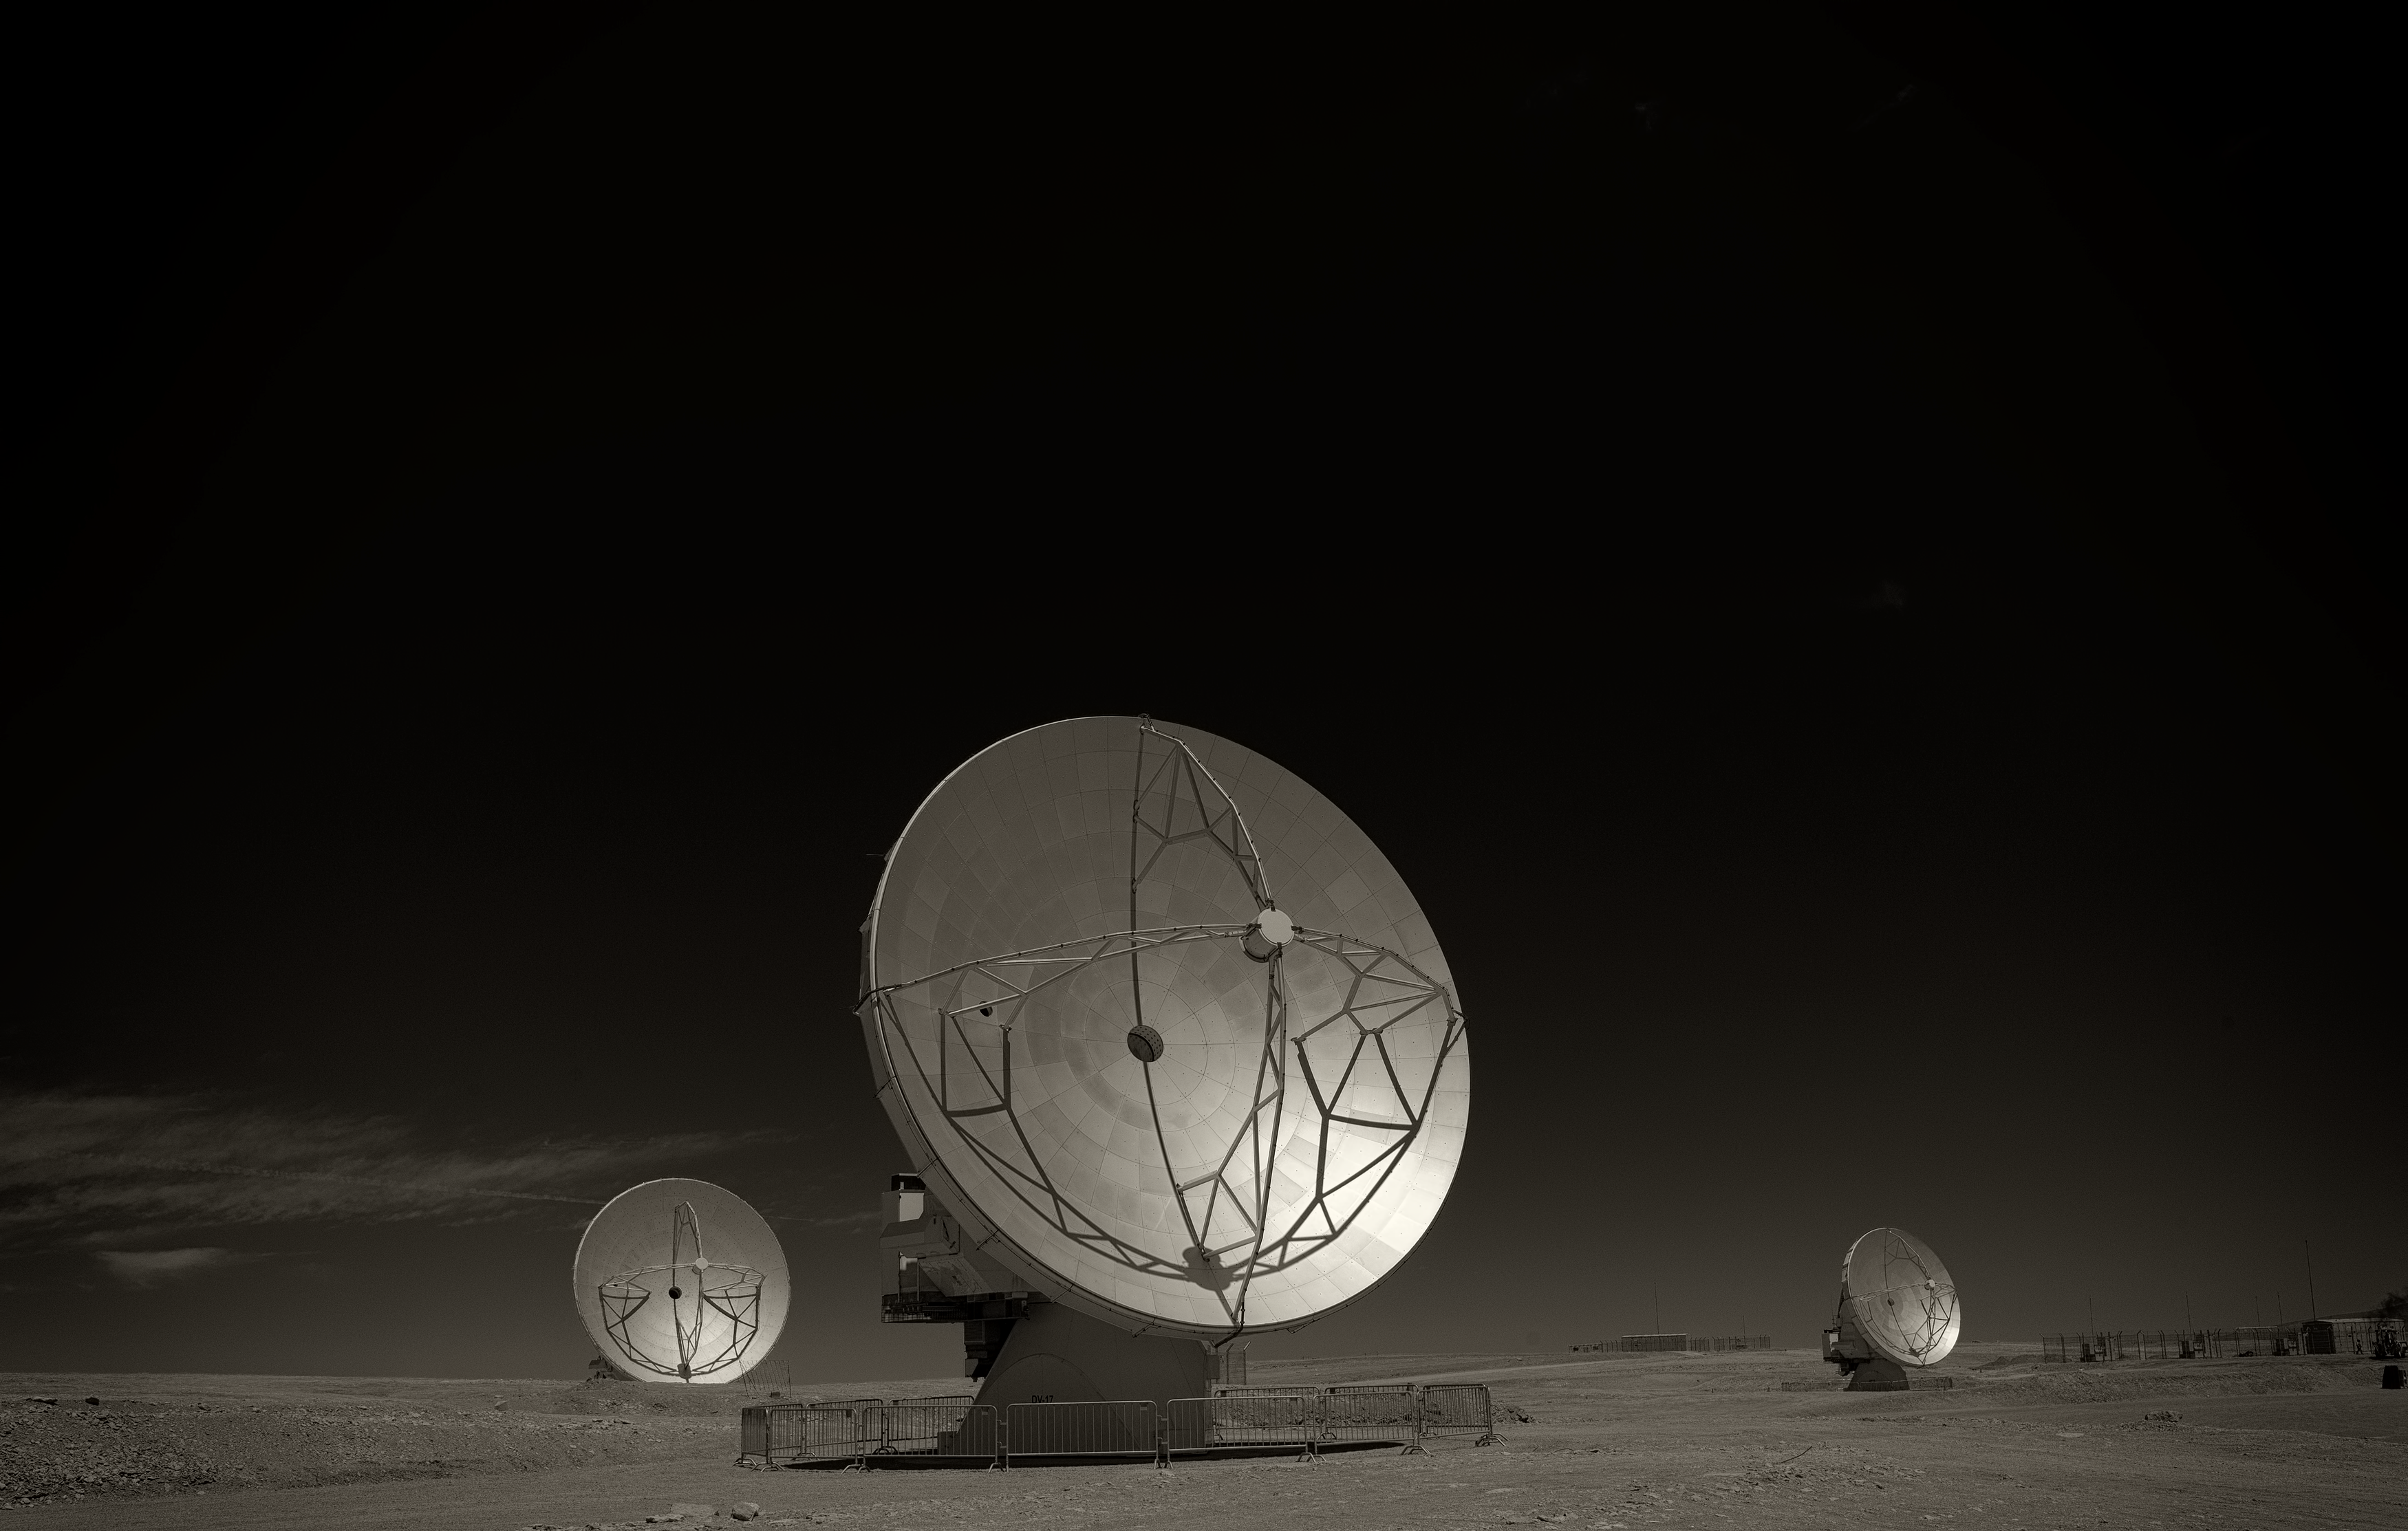

ALMA antennas

Image of three of the antennas of the Atacama Large Millimeter/submillimeter Array (ALMA), the largest astronomy project in existence, located at the Chajnantor Plateau in the Chilean Andes. The image was taken by Stefan Seip, one of the ESO Photo Ambassadors.

Credit: ESO/S. Seip